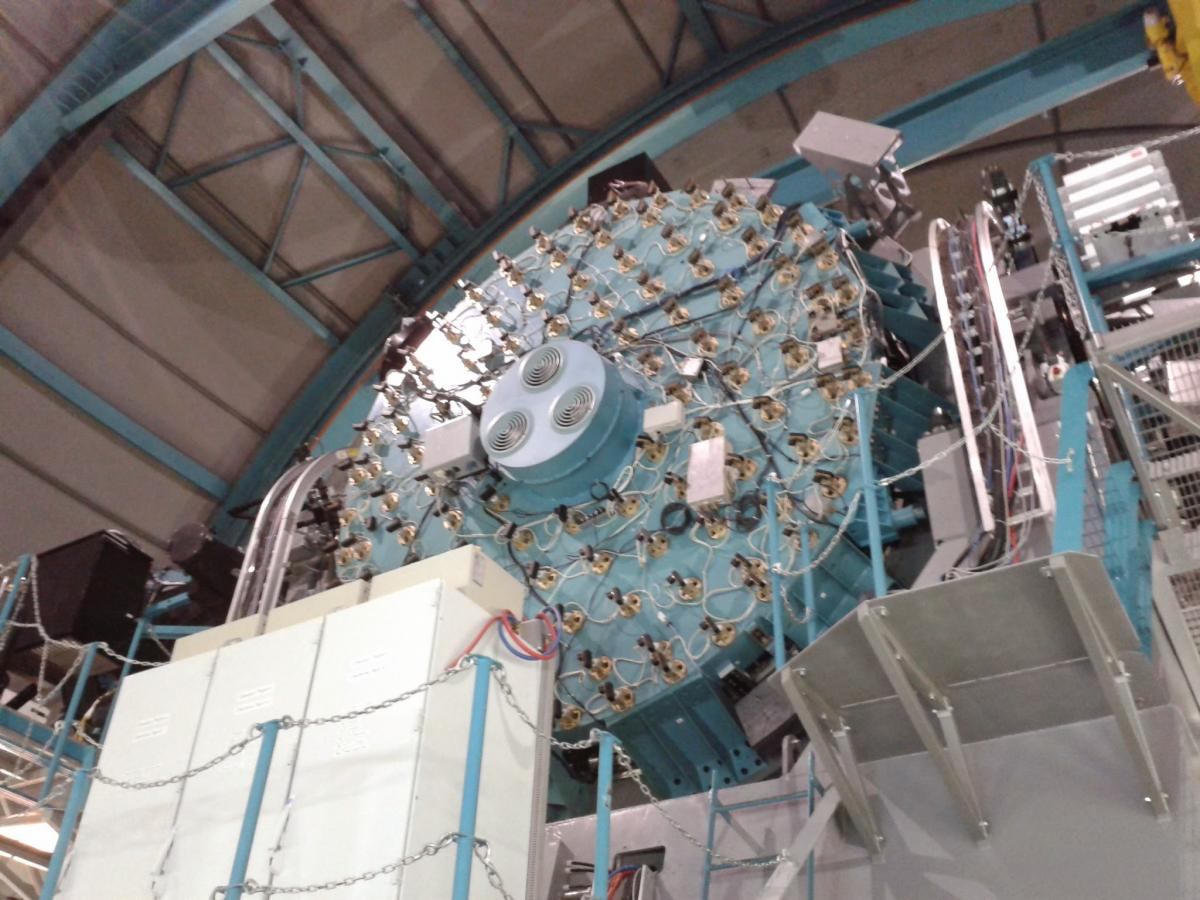

SOAR telescope primary mirror cell, showing the 120 actuators that contol the 4.1m diameter mirror figure.

SOAR telescope primary mirror cell, showing the 120 actuators that contol the 4.1m diameter mirror figure.

Credit: NOIRLab